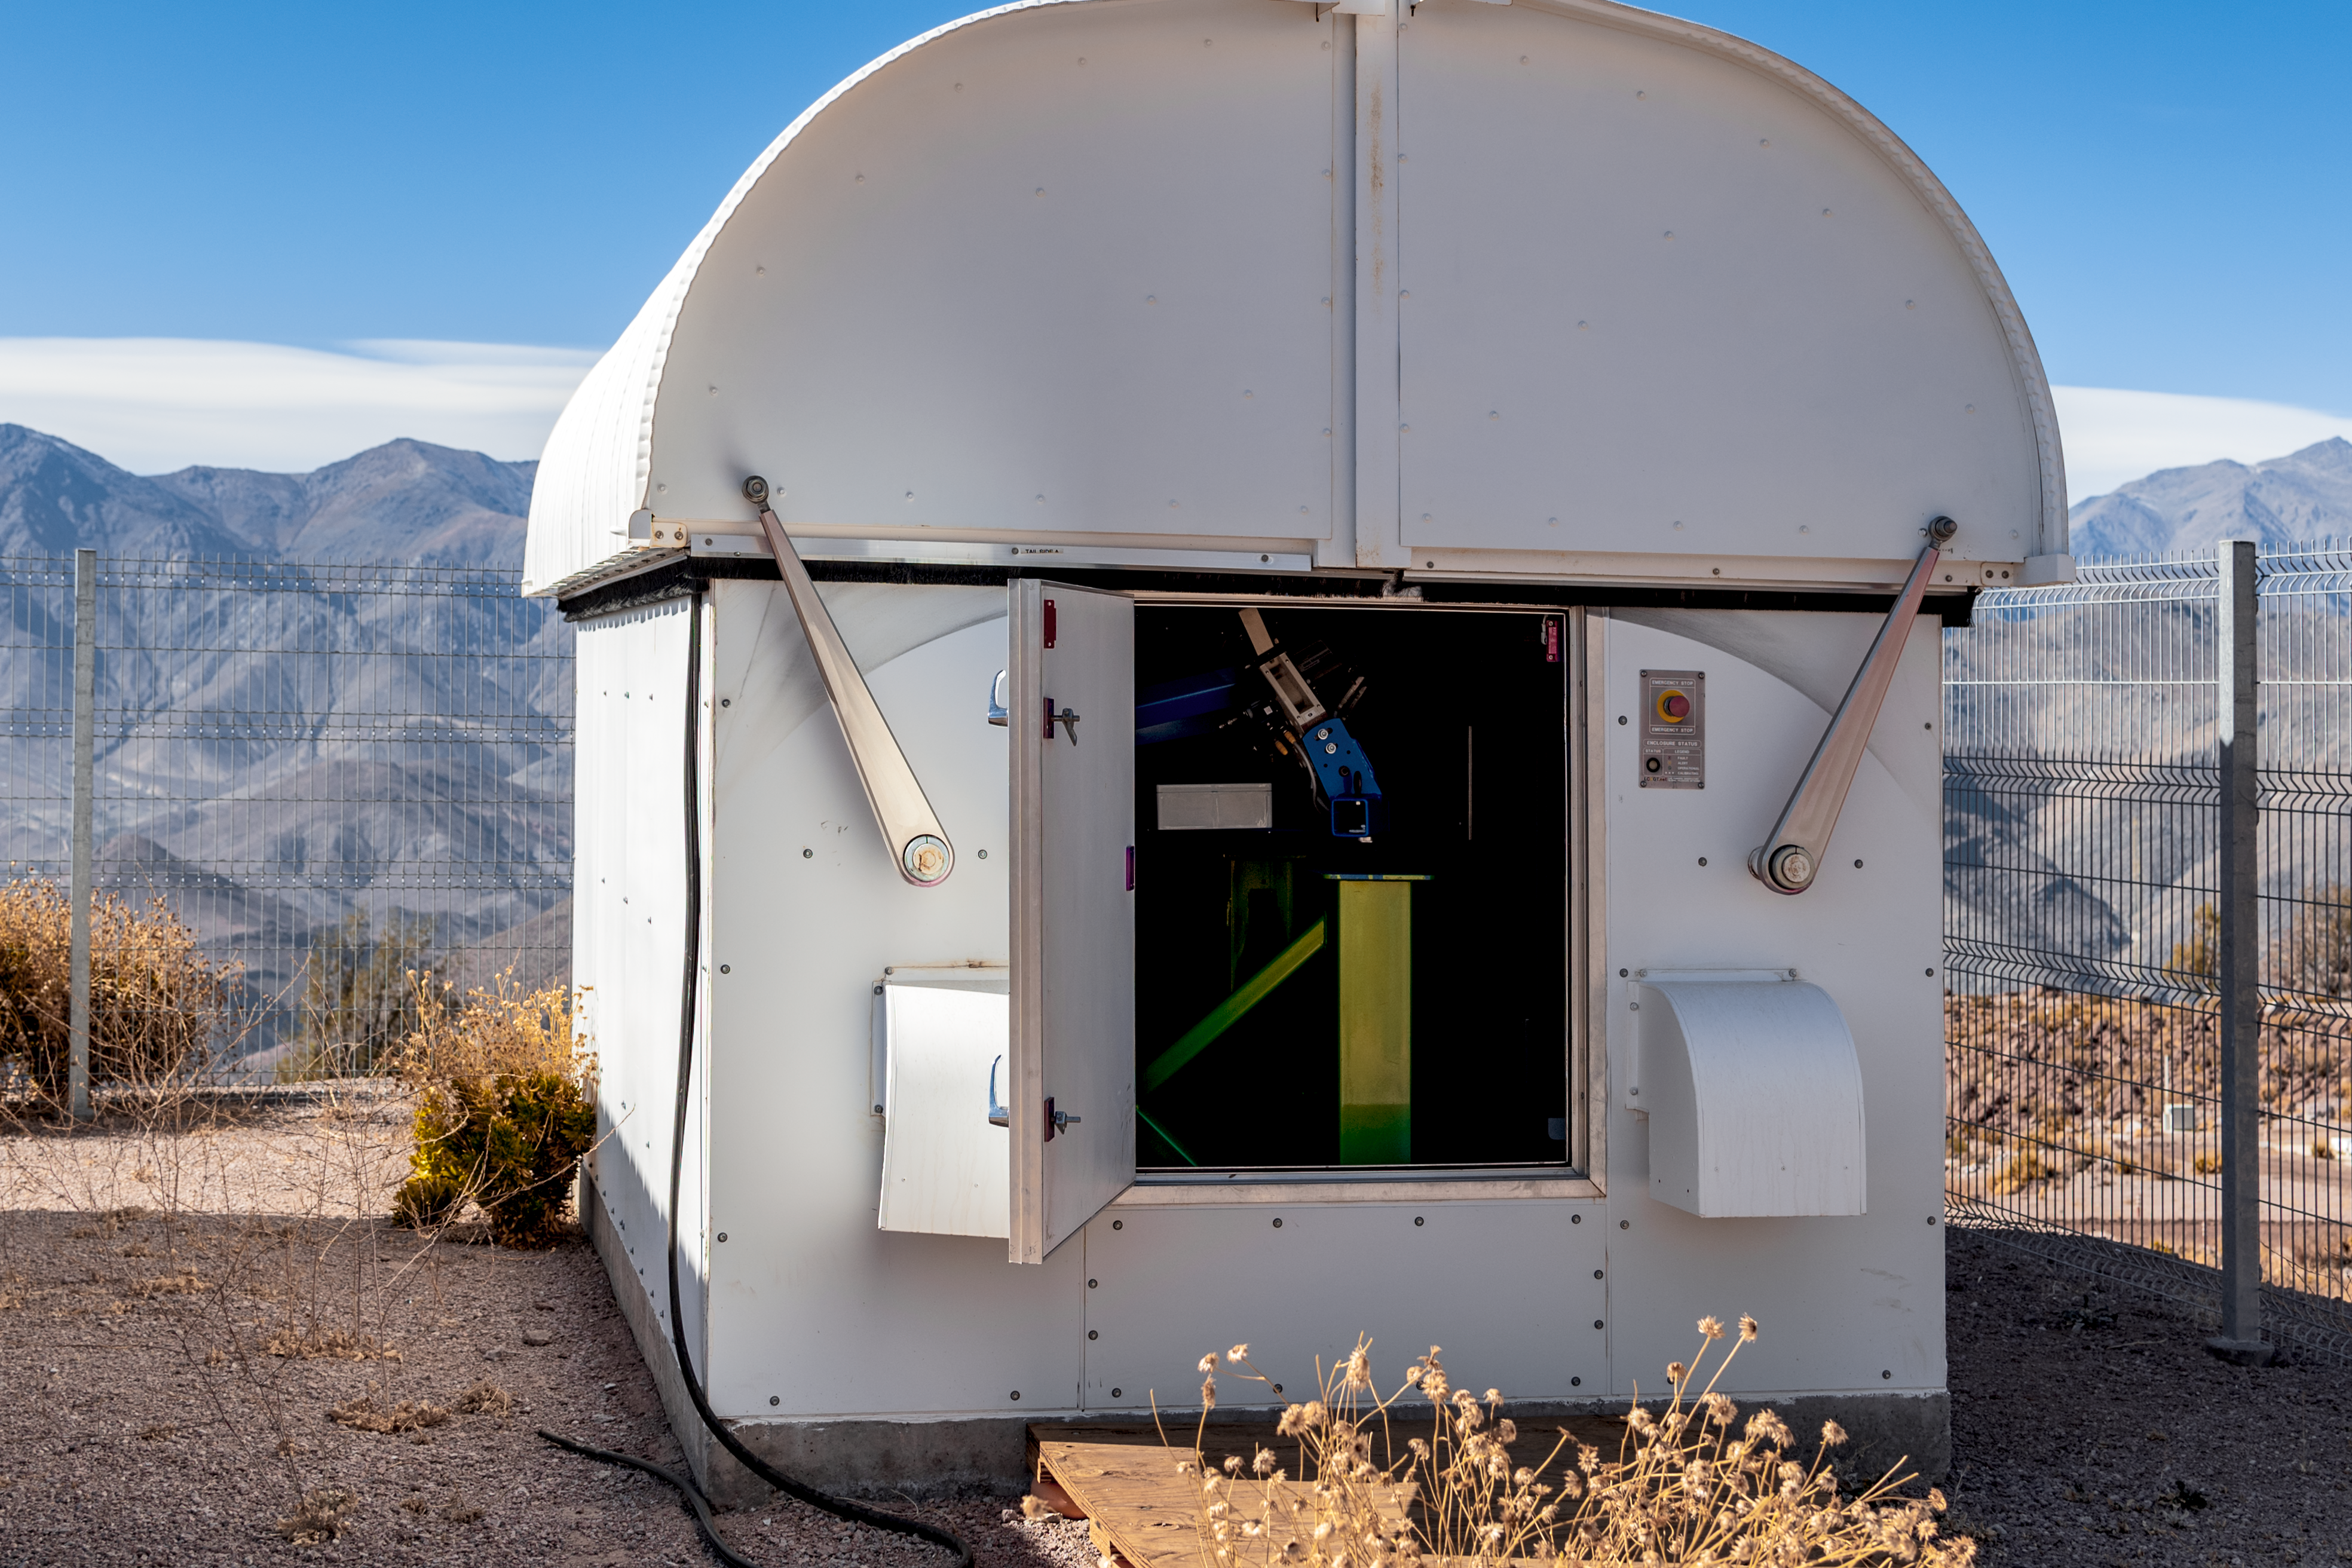

Las Cumbres Observatory 0.4-meter Telescope (#9) (Aqawan A)

Las Cumbres Observatory 0.4-meter Telescope (#9) (Aqawan A).

Credit: CTIO/NOIRLab/NSF/AURA/D. Munizaga